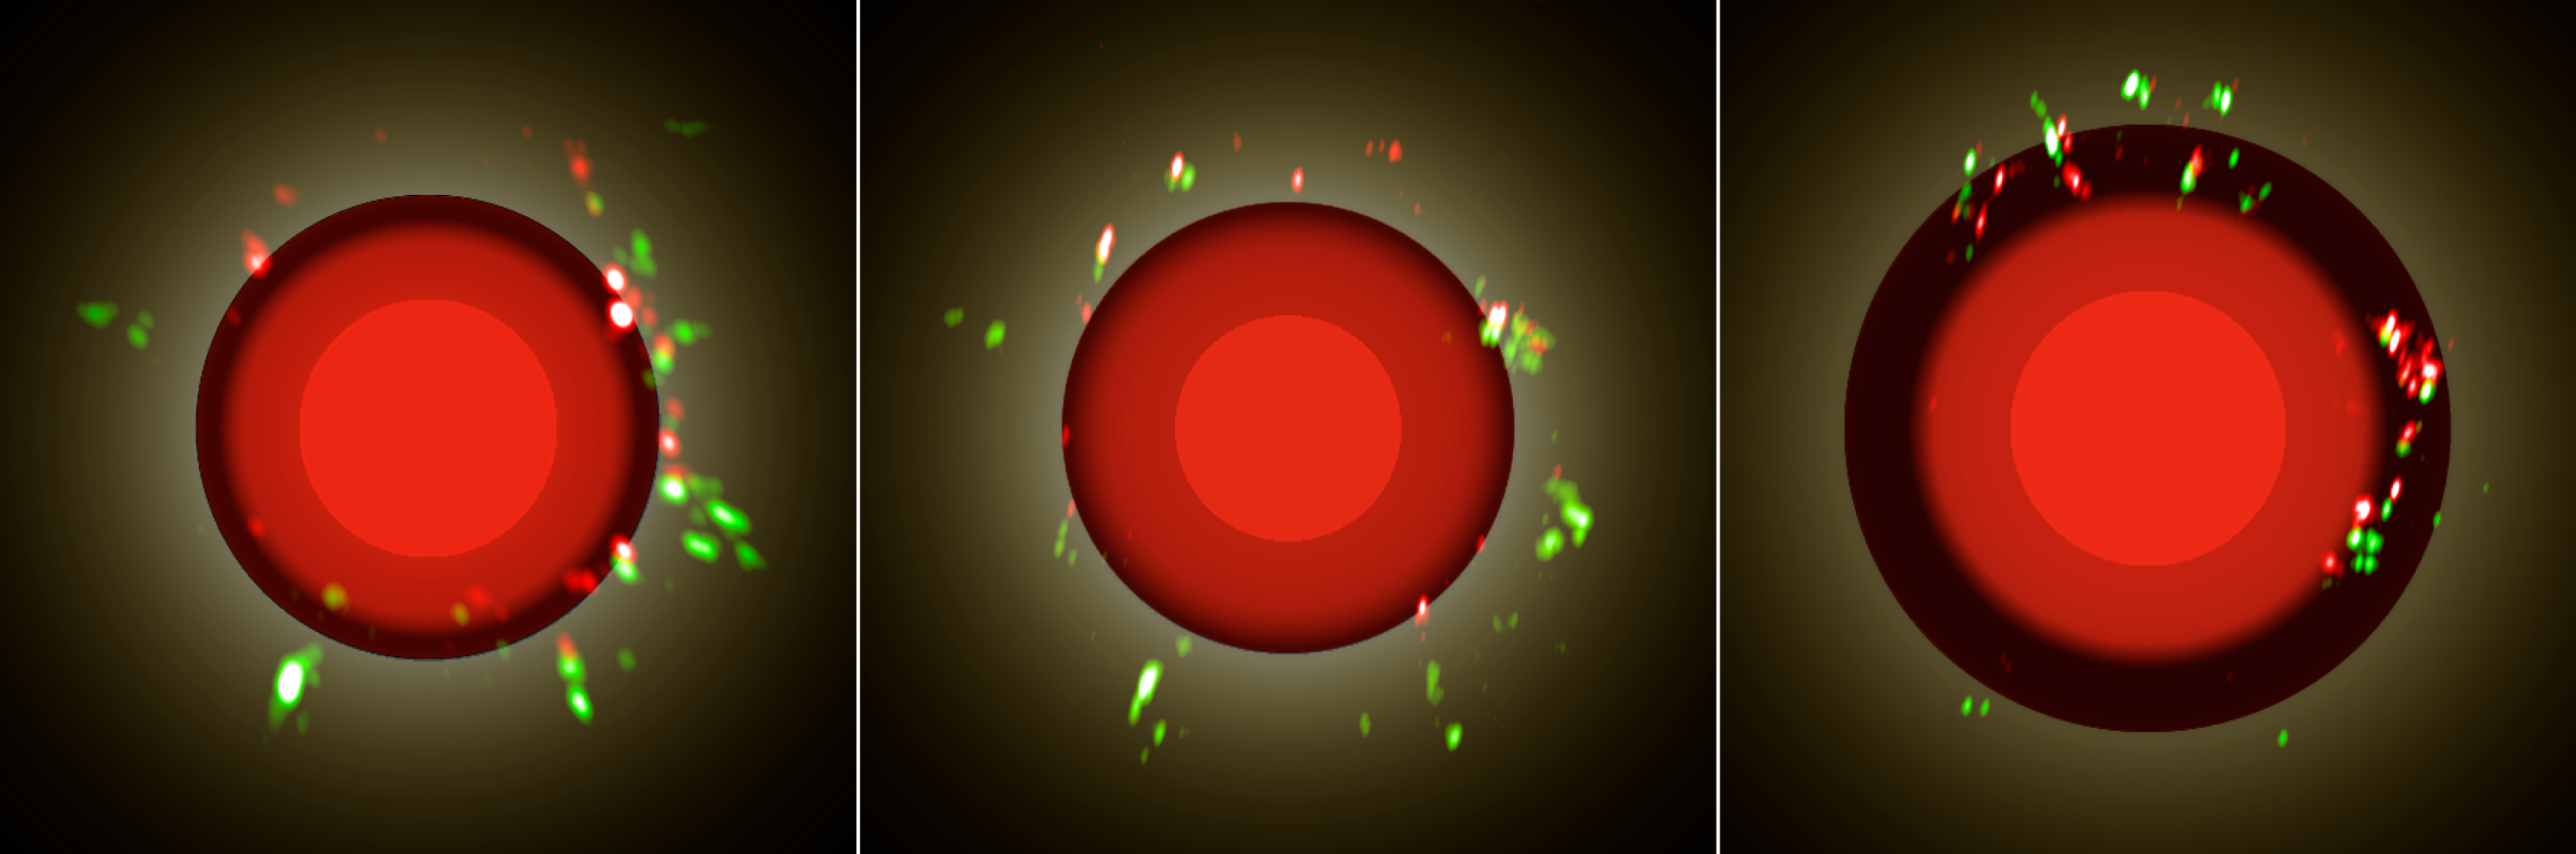

Evolution of the mira-type star S Orionis

The three images show different epochs in the evolution of the red star S Orionis. The red and blue spots result from the radio emission of the maser shell. The radio observation is overlapped to the simultaneous infrared detection: indeed the red disc indicates the stellar surface and the molecular layers, while the green shades represent the location of the dust shell. The first two images are obtained close to the stellar minimum luminosity, when most of the dust is produced. The third image is taken just after the visual maximum, when the dust shell already expanded. The study was made using ESO's VLTI on Cerro Paranal and the VLBA facility operated by NRAO.

Credit: ESO